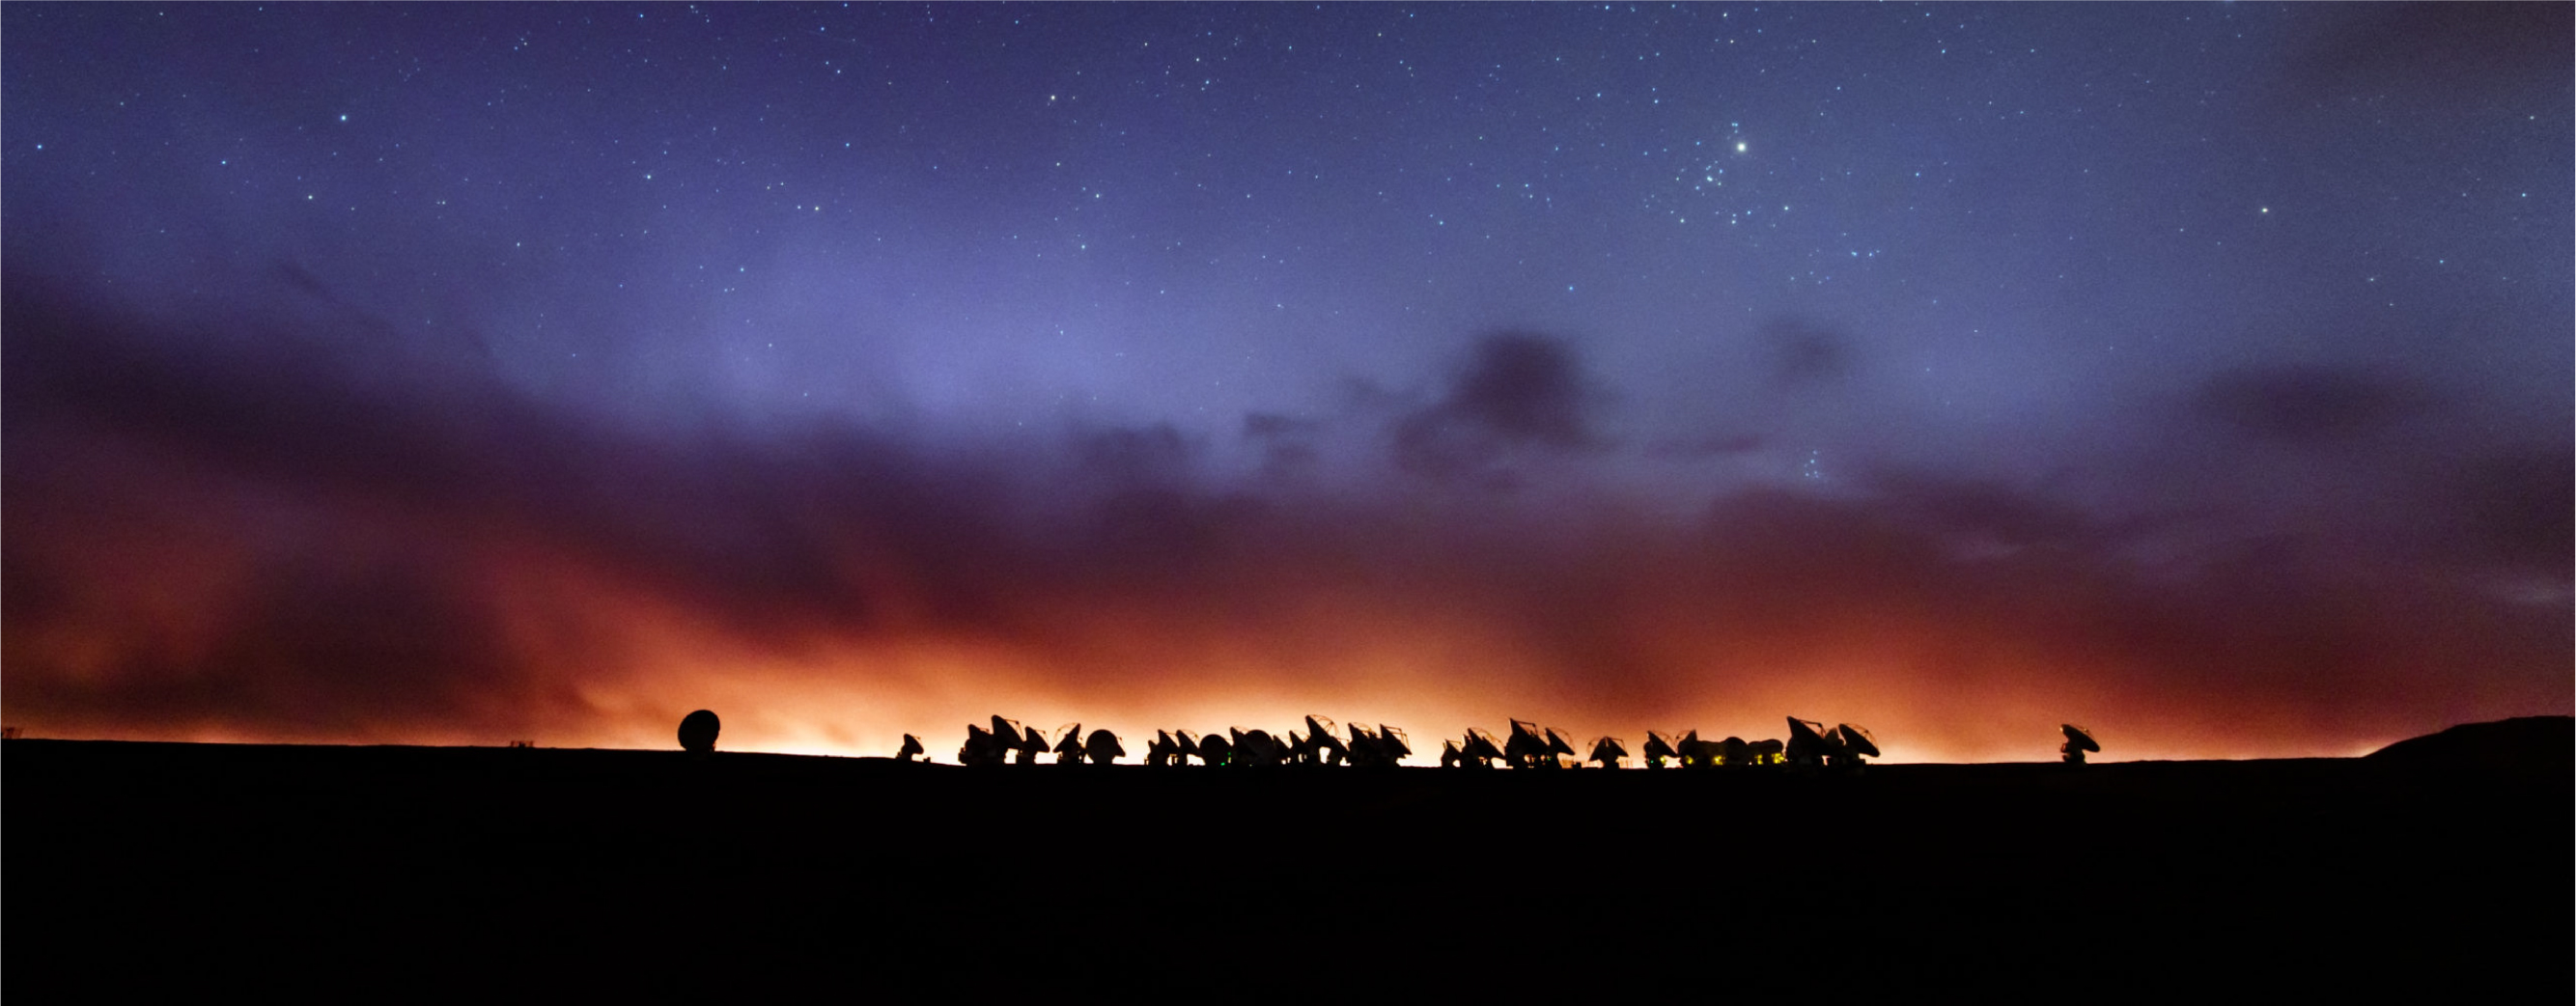

Observing at sunset

ALMA — a state-of-the-art telescope to study light from some of the coldest objects in the Universe — operates high on the Chajnantor Plateau in the Chilean Andes.

Credit: B. Tafreshi (ESO)